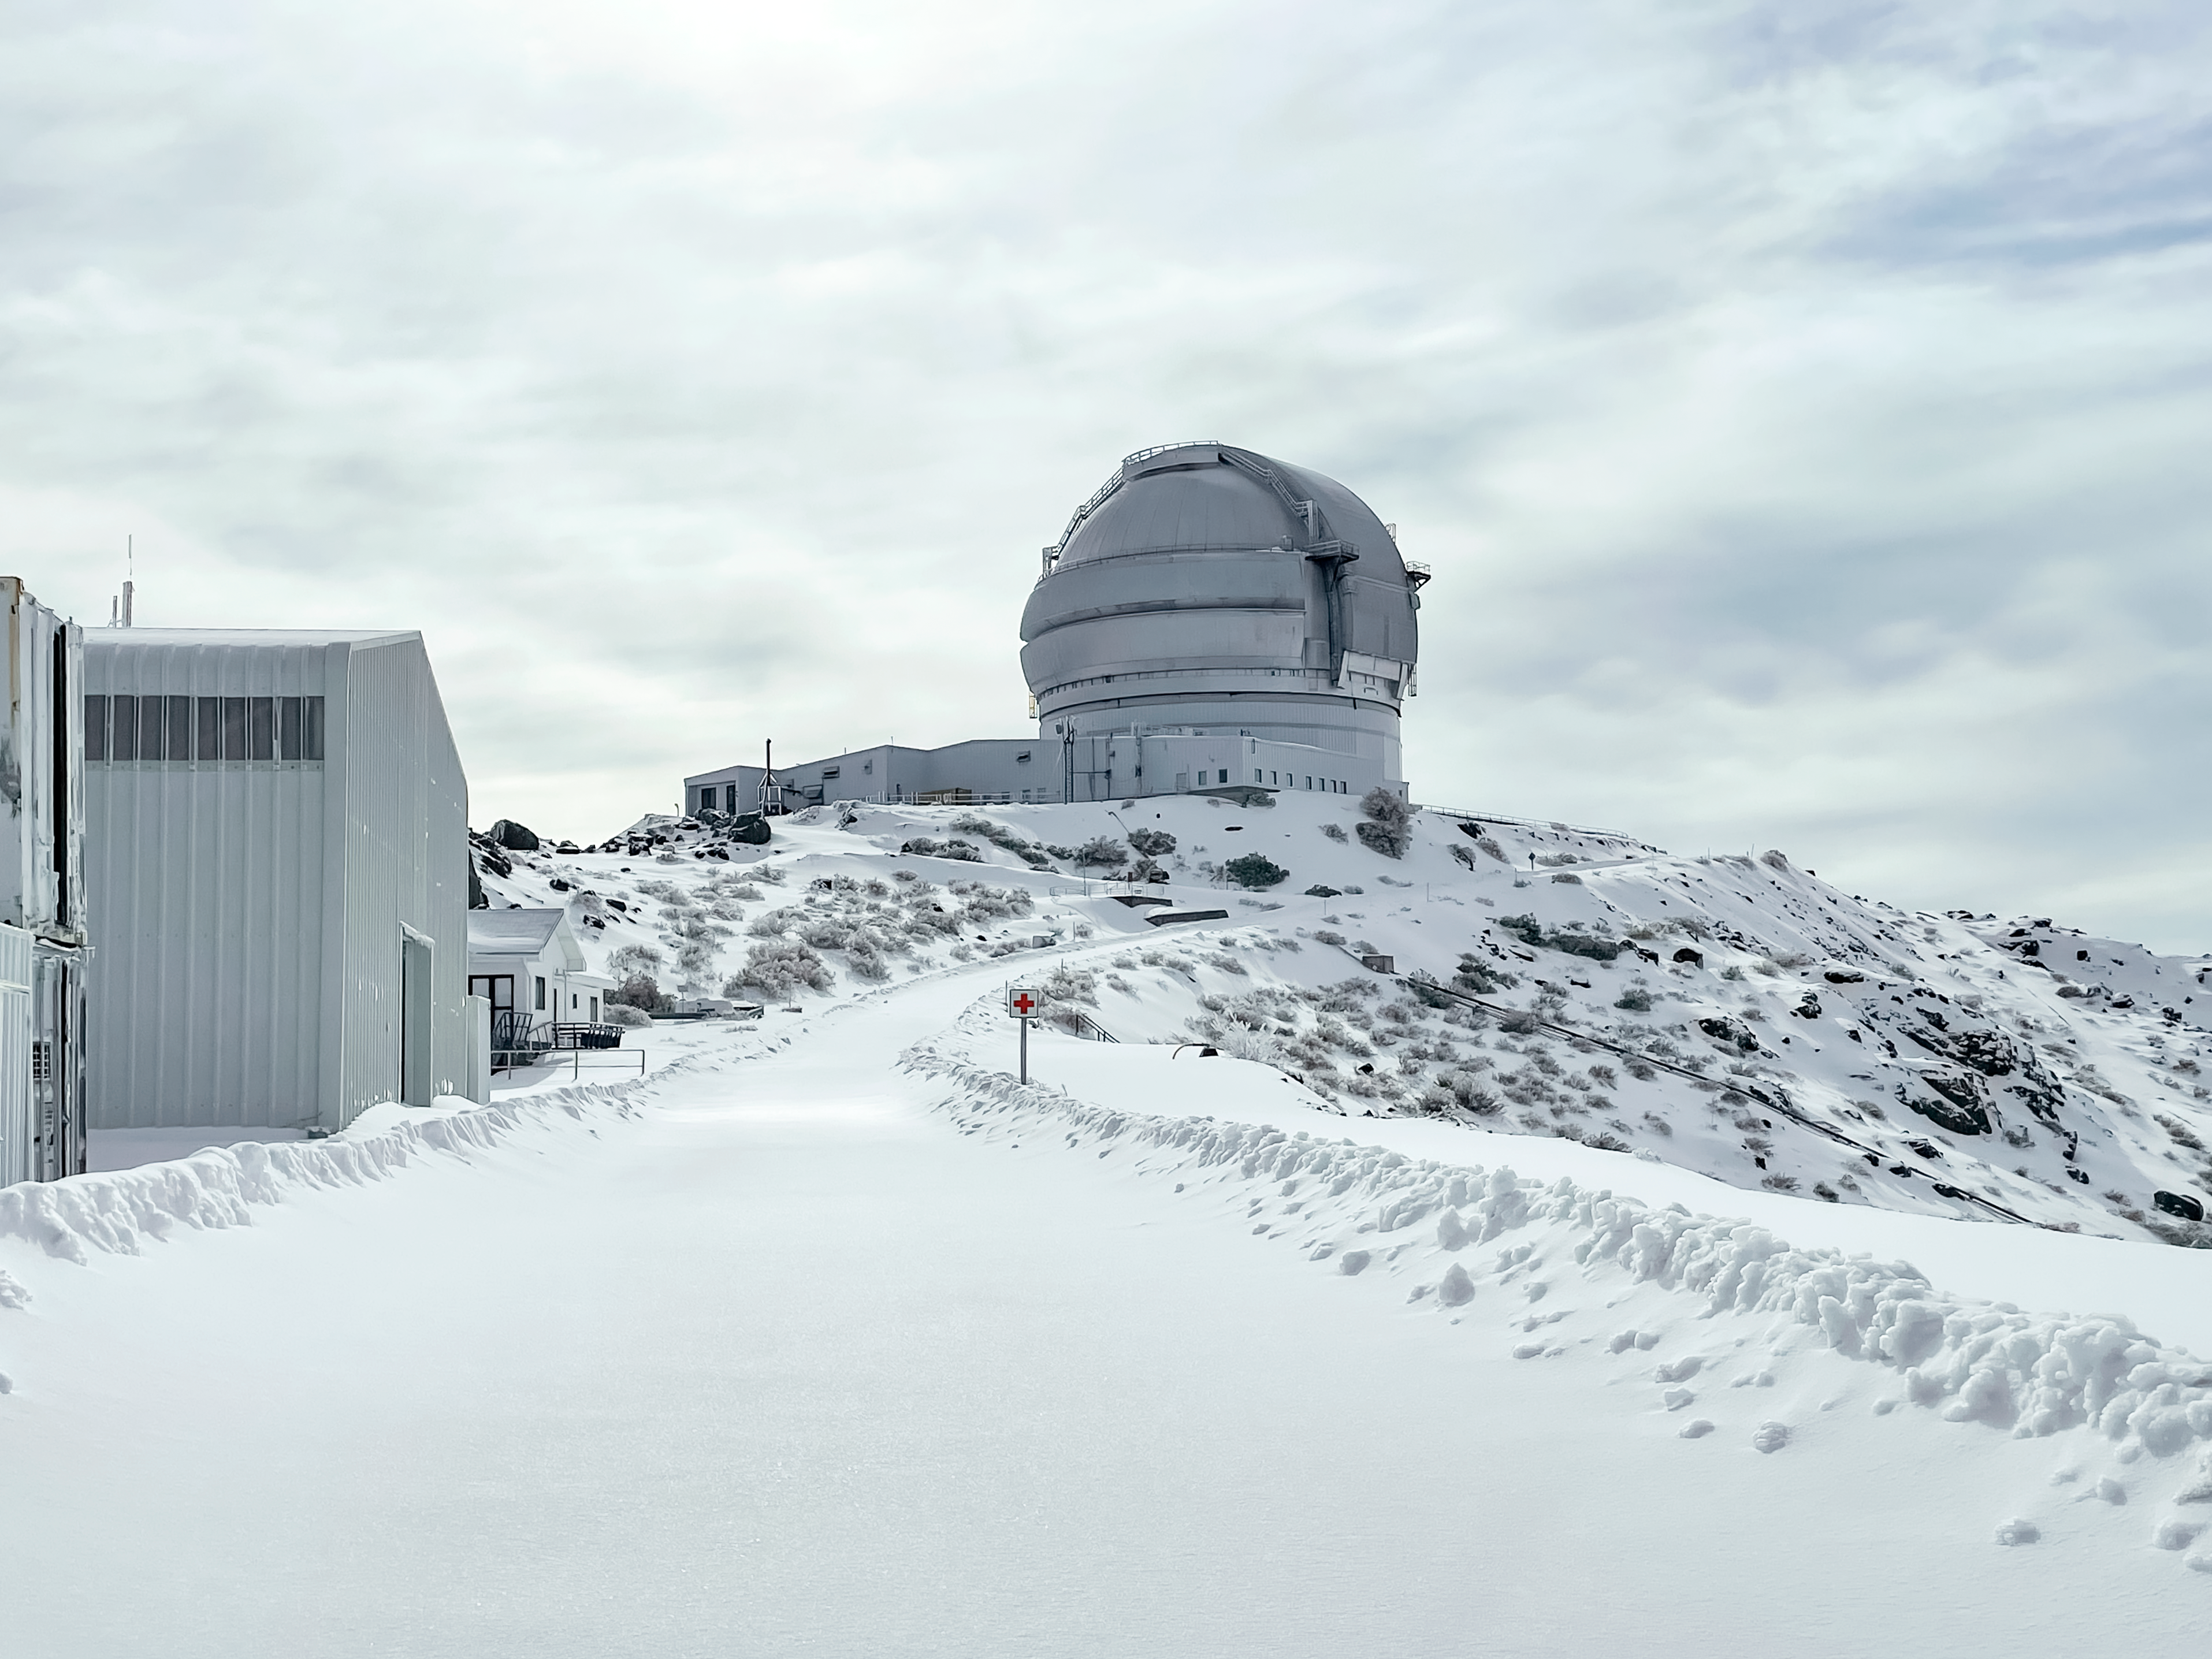

Snow day at Gemini South

A snowy day at the Gemini South Telescope on Cerro Pachón, Chile.

Credit: NOIRLab/NSF/AURA